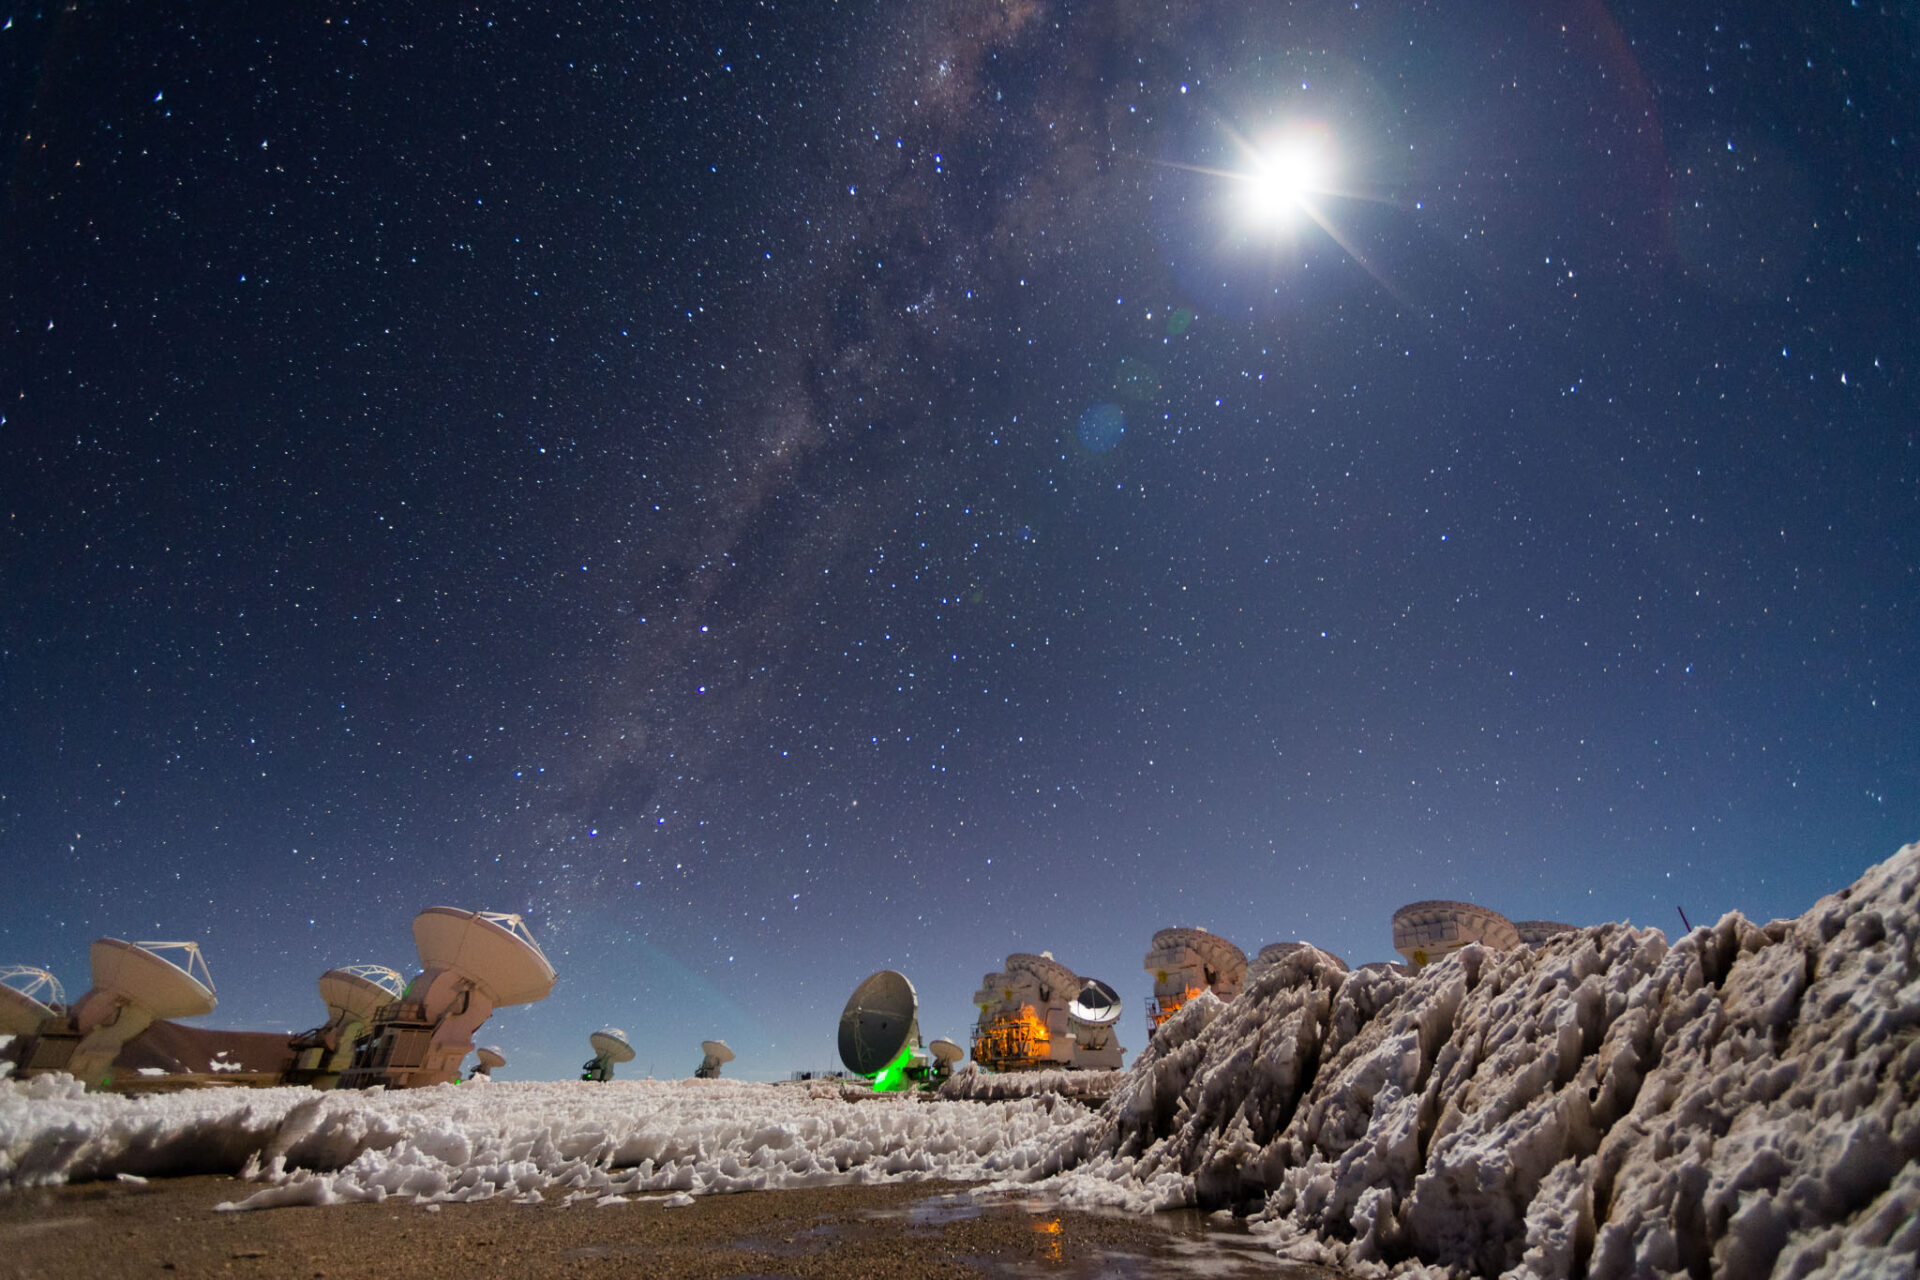

An inhospitable site

Credit: Sergio Otárola - ALMA (ESO/NAOJ/NRAO)